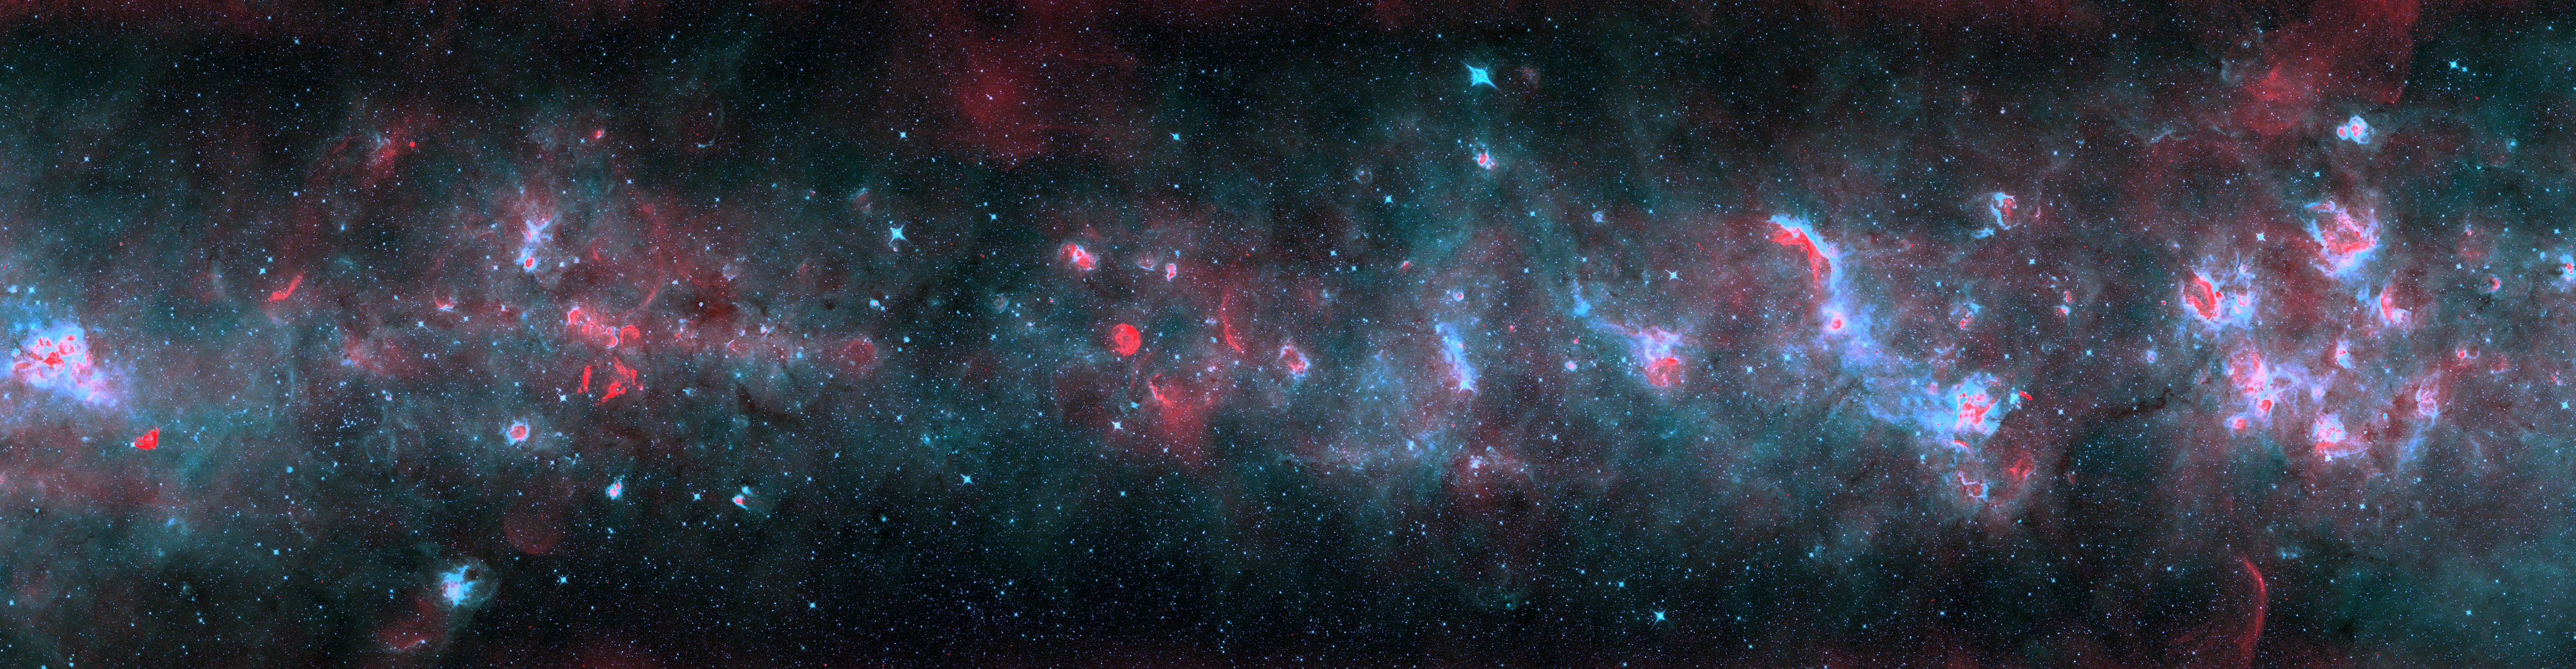

Across the Milky Way (blue version)

A radio and infrared wave panorama of a section of the Milky Way in the constellations of Scutum and Aquila. Normal stars show up as the myriad of blue-white points. Radiation from the newborn stars heats surrounding dust into infrared temperatures (in blue), while the ultraviolet light from these stars separates electrons from hydrogen atoms, and gives off radio waves (in red). More mature stars have destroyed nearby dust, leaving red cores surrounded by pink, then blue, shells as the temperature drops far from the stars. Massive stars have died in titanic explosions and blasted their gas light years into space at thousands of miles per second, leaving blast arcs (in red). The diffuse infrared glow (blue) comes from the tiny dust particles scattered through space.

Credit: (NRAO/AUI/NSF)